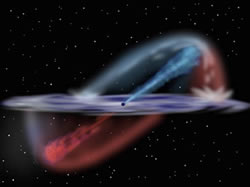

Artist's conception of surrounding of the black hole in NGC 106

Artist's conception of what the environment surrounding the black hole in NGC 1068 might look like.

Credit: International Gemini Observatory/NOIRLab/NSF/AURA/J. Lomberg